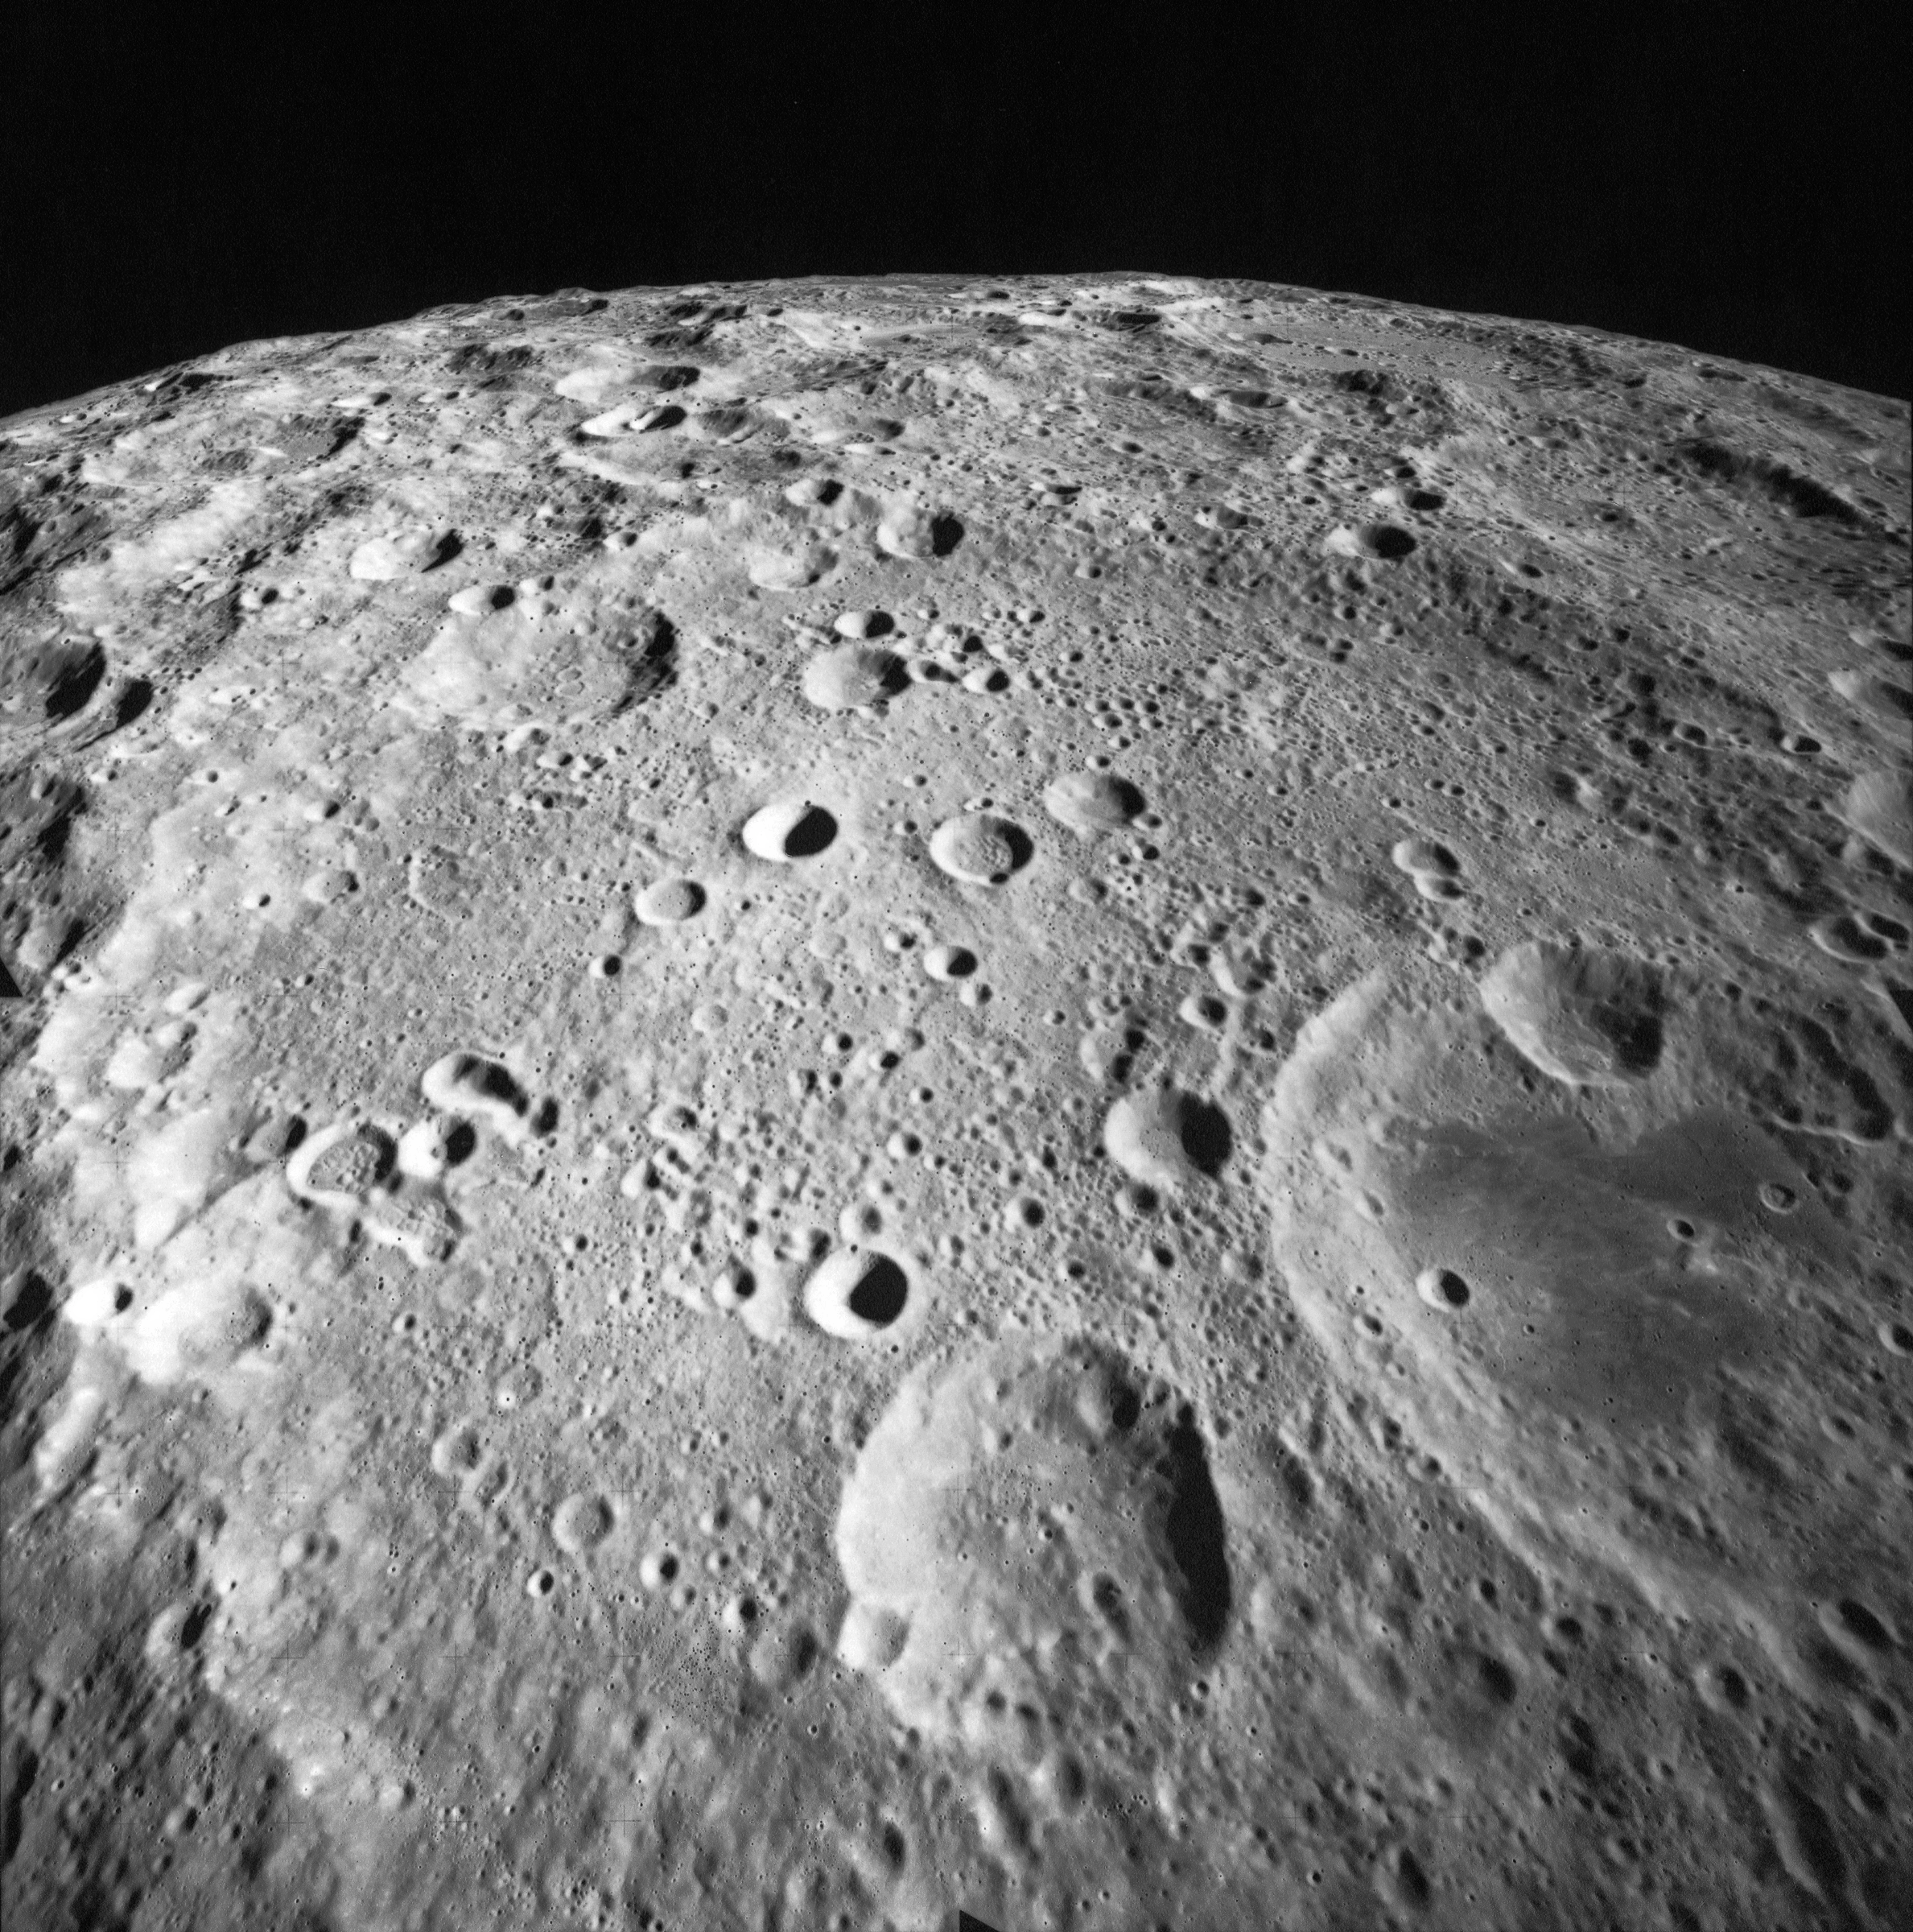

Gagarin crater

The Gagarin crater is 265 km in diameter and is found on the far side of the Moon, south of the equator, with its characteristic nested smaller craters. This wide-angle picture faces south and was taken by the Apollo 17 crew, orbiting the Moon before their landing (the last of Apollo missions, on 11 December 1972) at an altitude of about 100 km. The crater was named after the first man in space, orbiting the Earth on 12 April 1961. The IAU played a key role in sometimes difficult negotiations with the USA and the USSR about characterising and naming topological features on the far side of the Moon, a highly sensitive issue in the political context of the late ‘60s and early ‘70s.

Credit: NASA